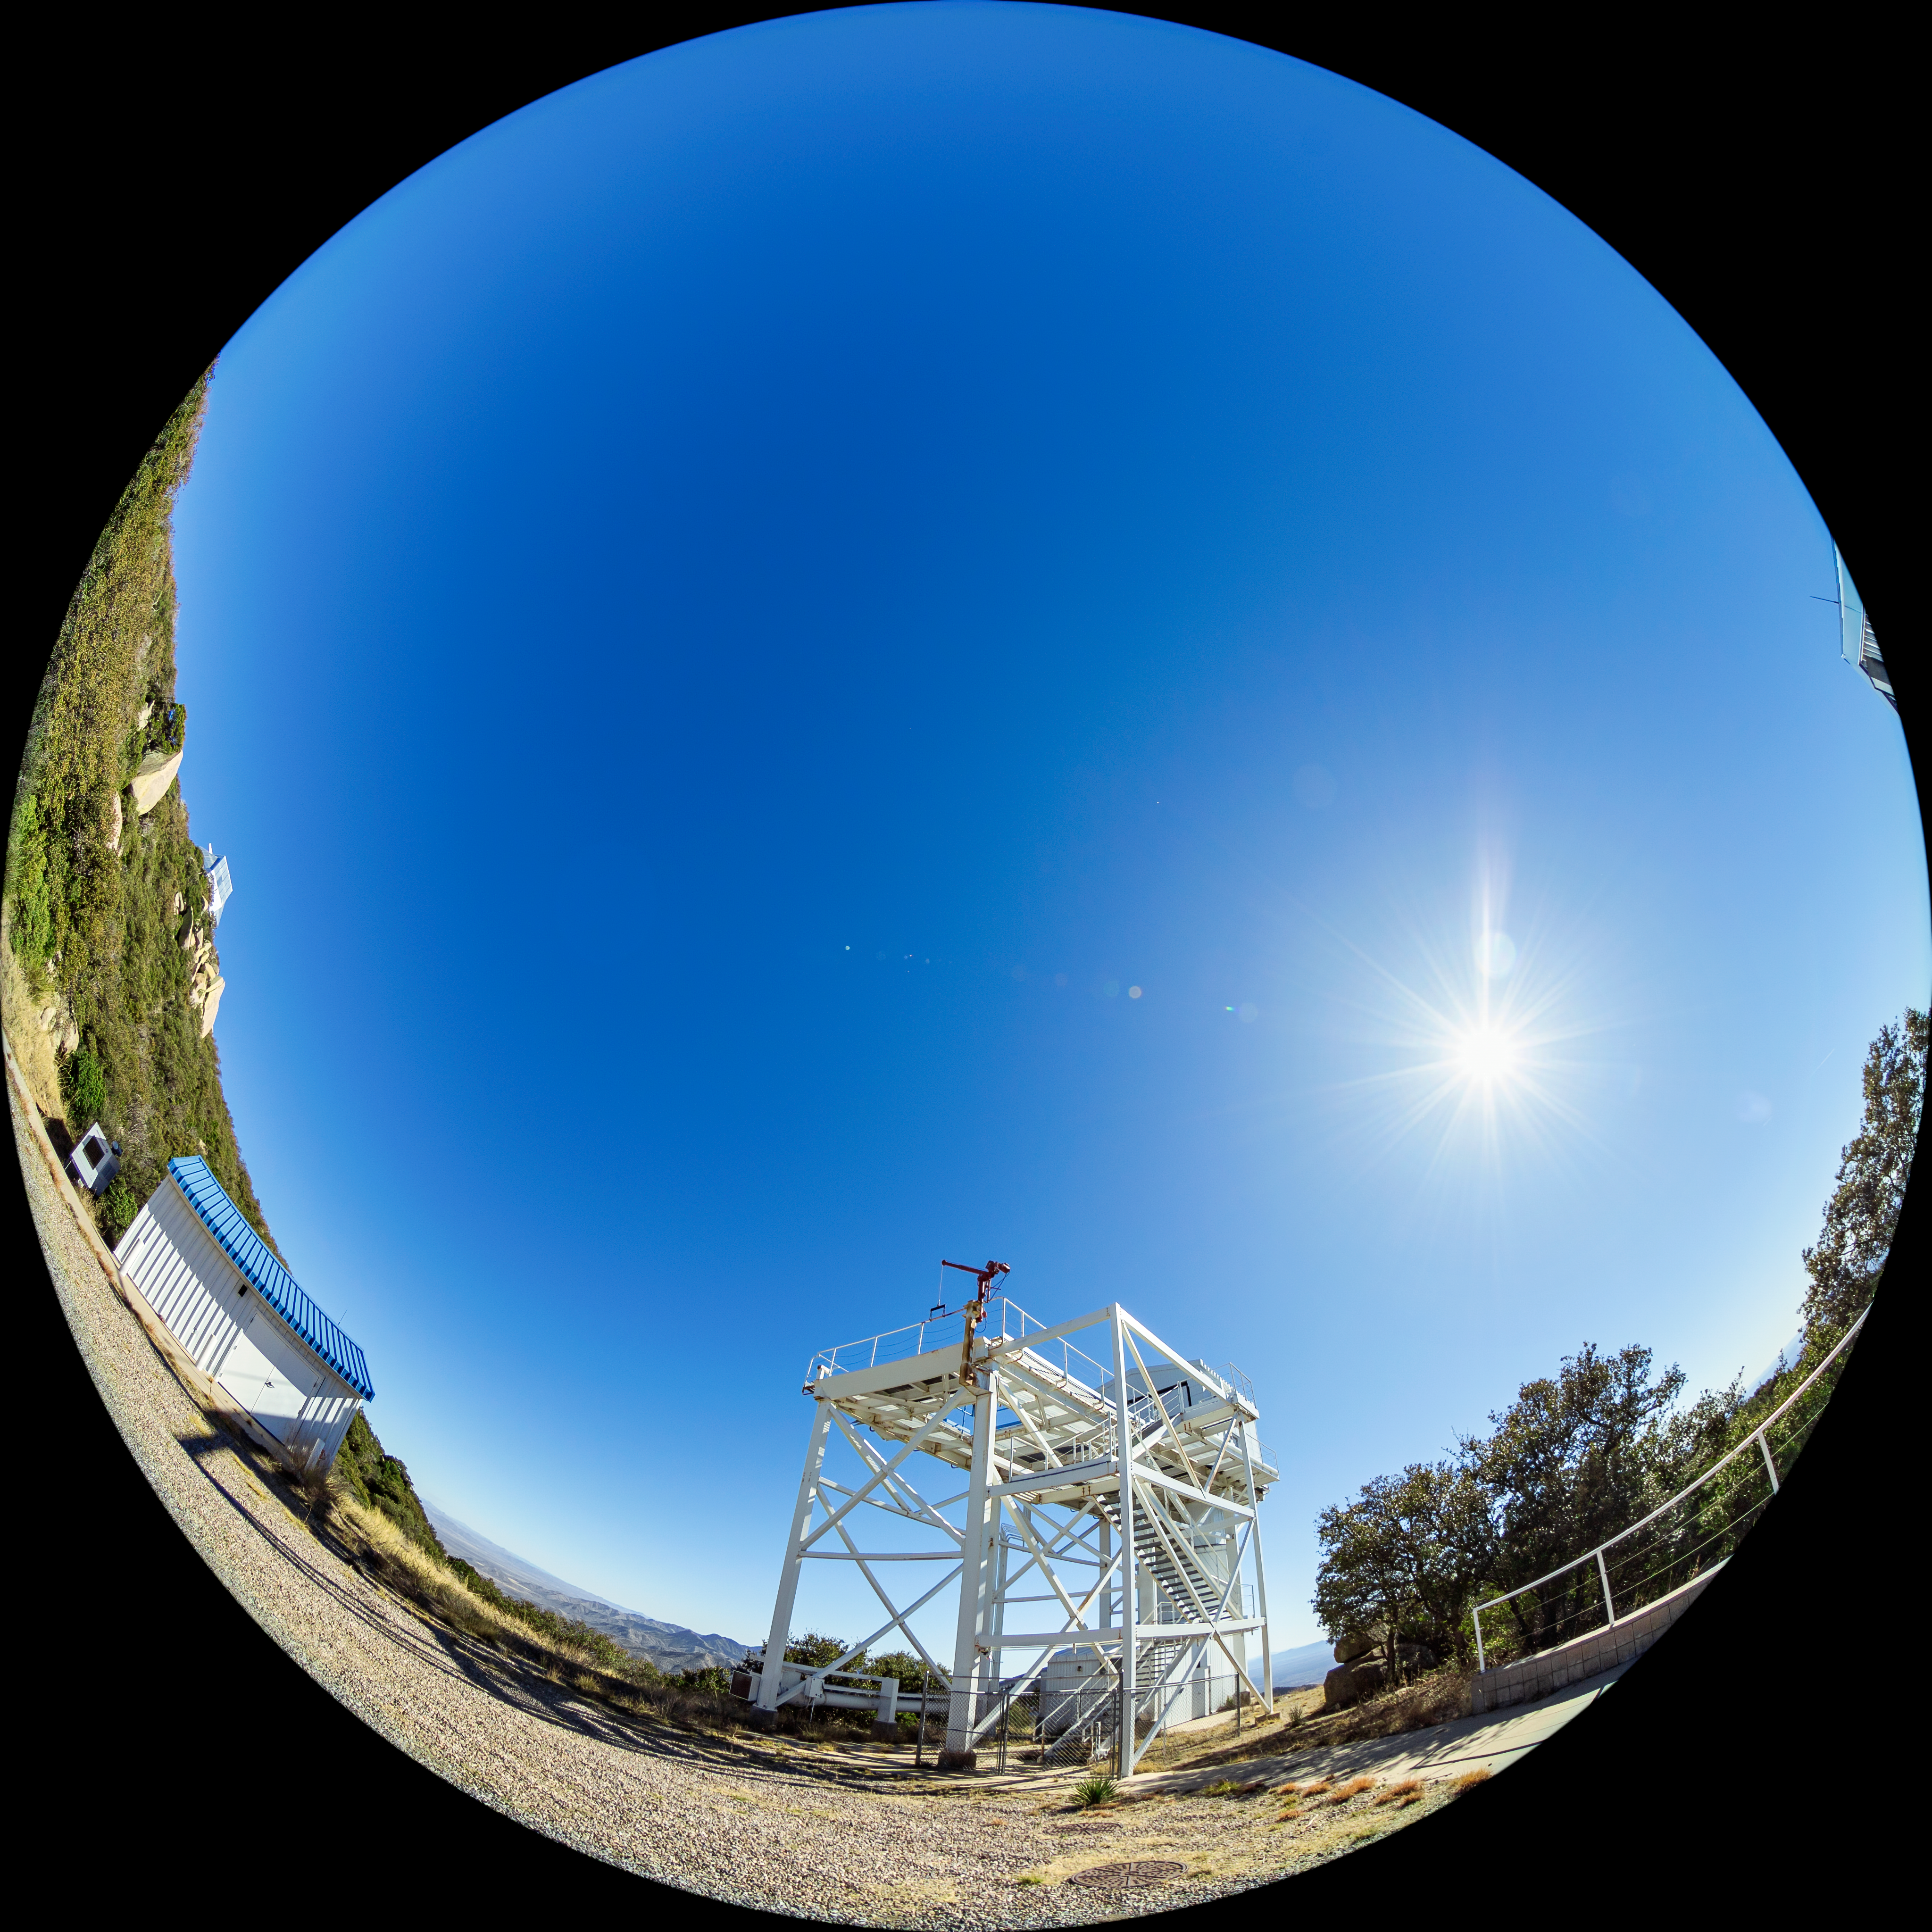

Calypso Telescope Former Enclosure

A fulldome view of the 1.2-meter Calypso Telescope's former enclosure on Kitt Peak National Observatory in Arizona. The telescope was moved to Cerro Pachón in 2018 and is now the Vera Rubin Auxiliary Telescope.

A 360 panorama version of this image can be found here.

Credit: NOIRLab/AURA/NSF